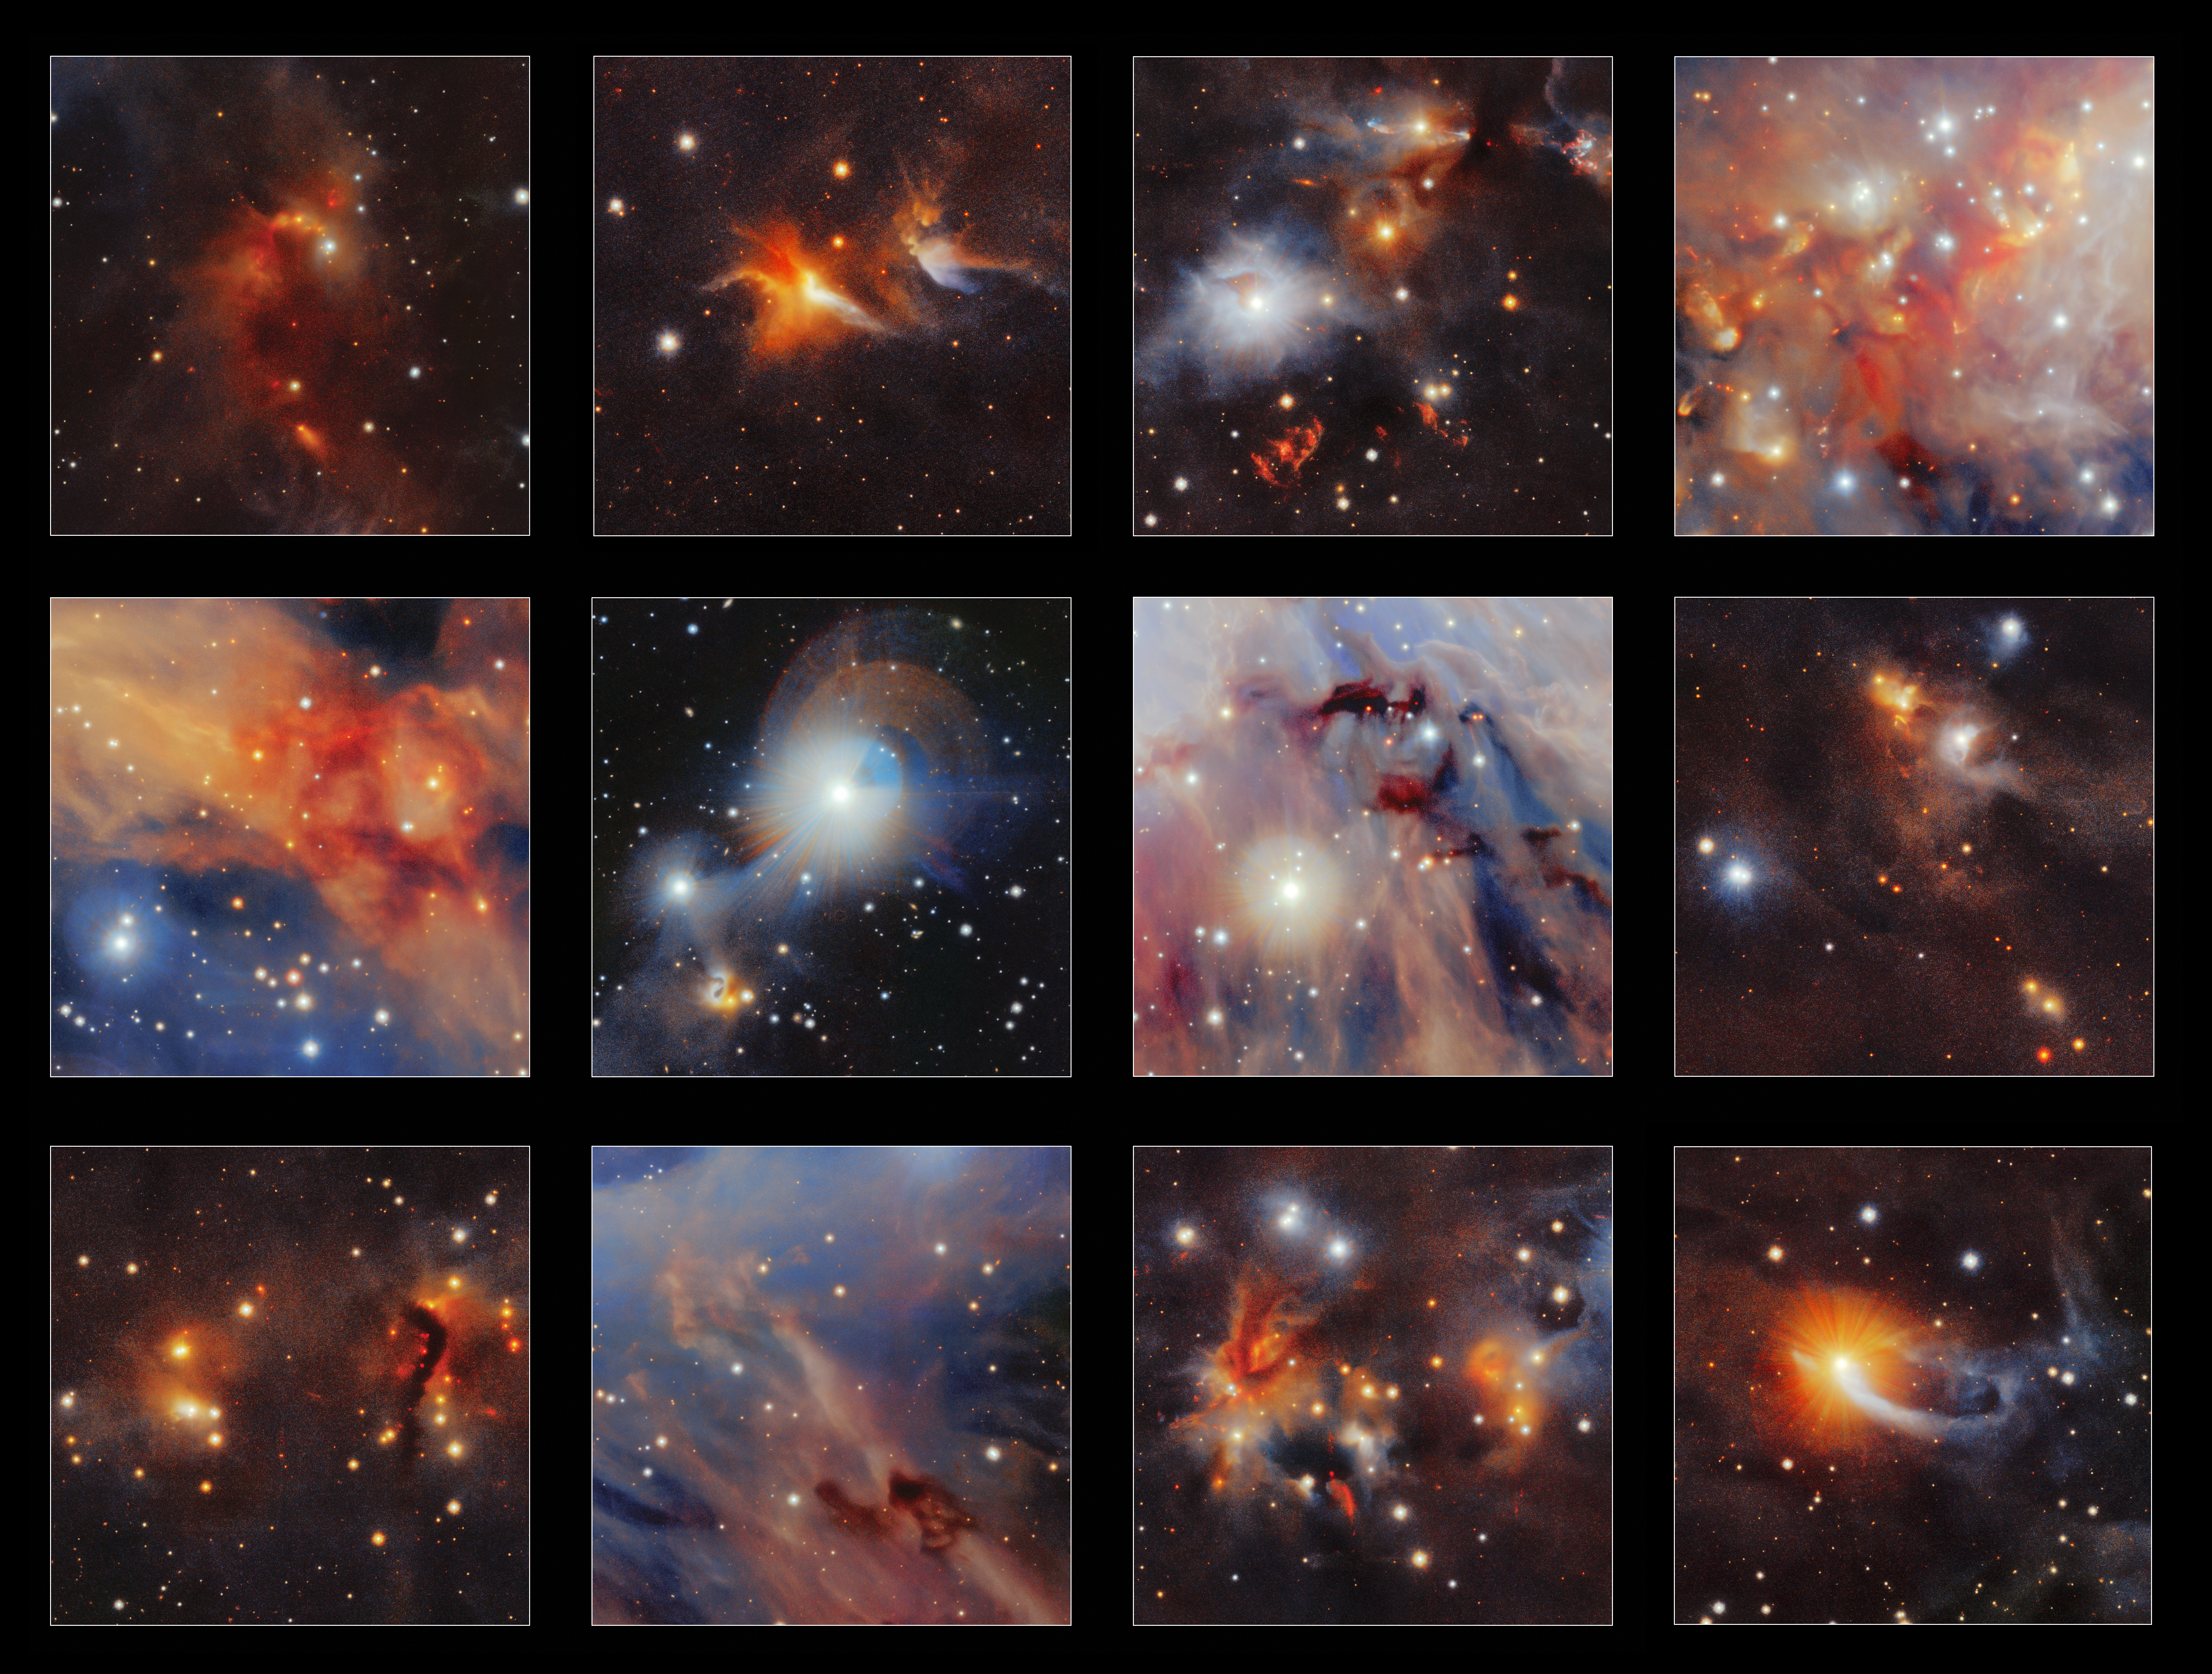

Highlights from VISTA image of Orion A

This collection of highlights is taken from a new infrared image of the Orion A molecular cloud from the VISTA telescope. Many curious structures are clearly seen, including the red jets from very young stars, dark clouds of dust and even tiny images of very distant galaxies.

Credit: ESO/VISION survey